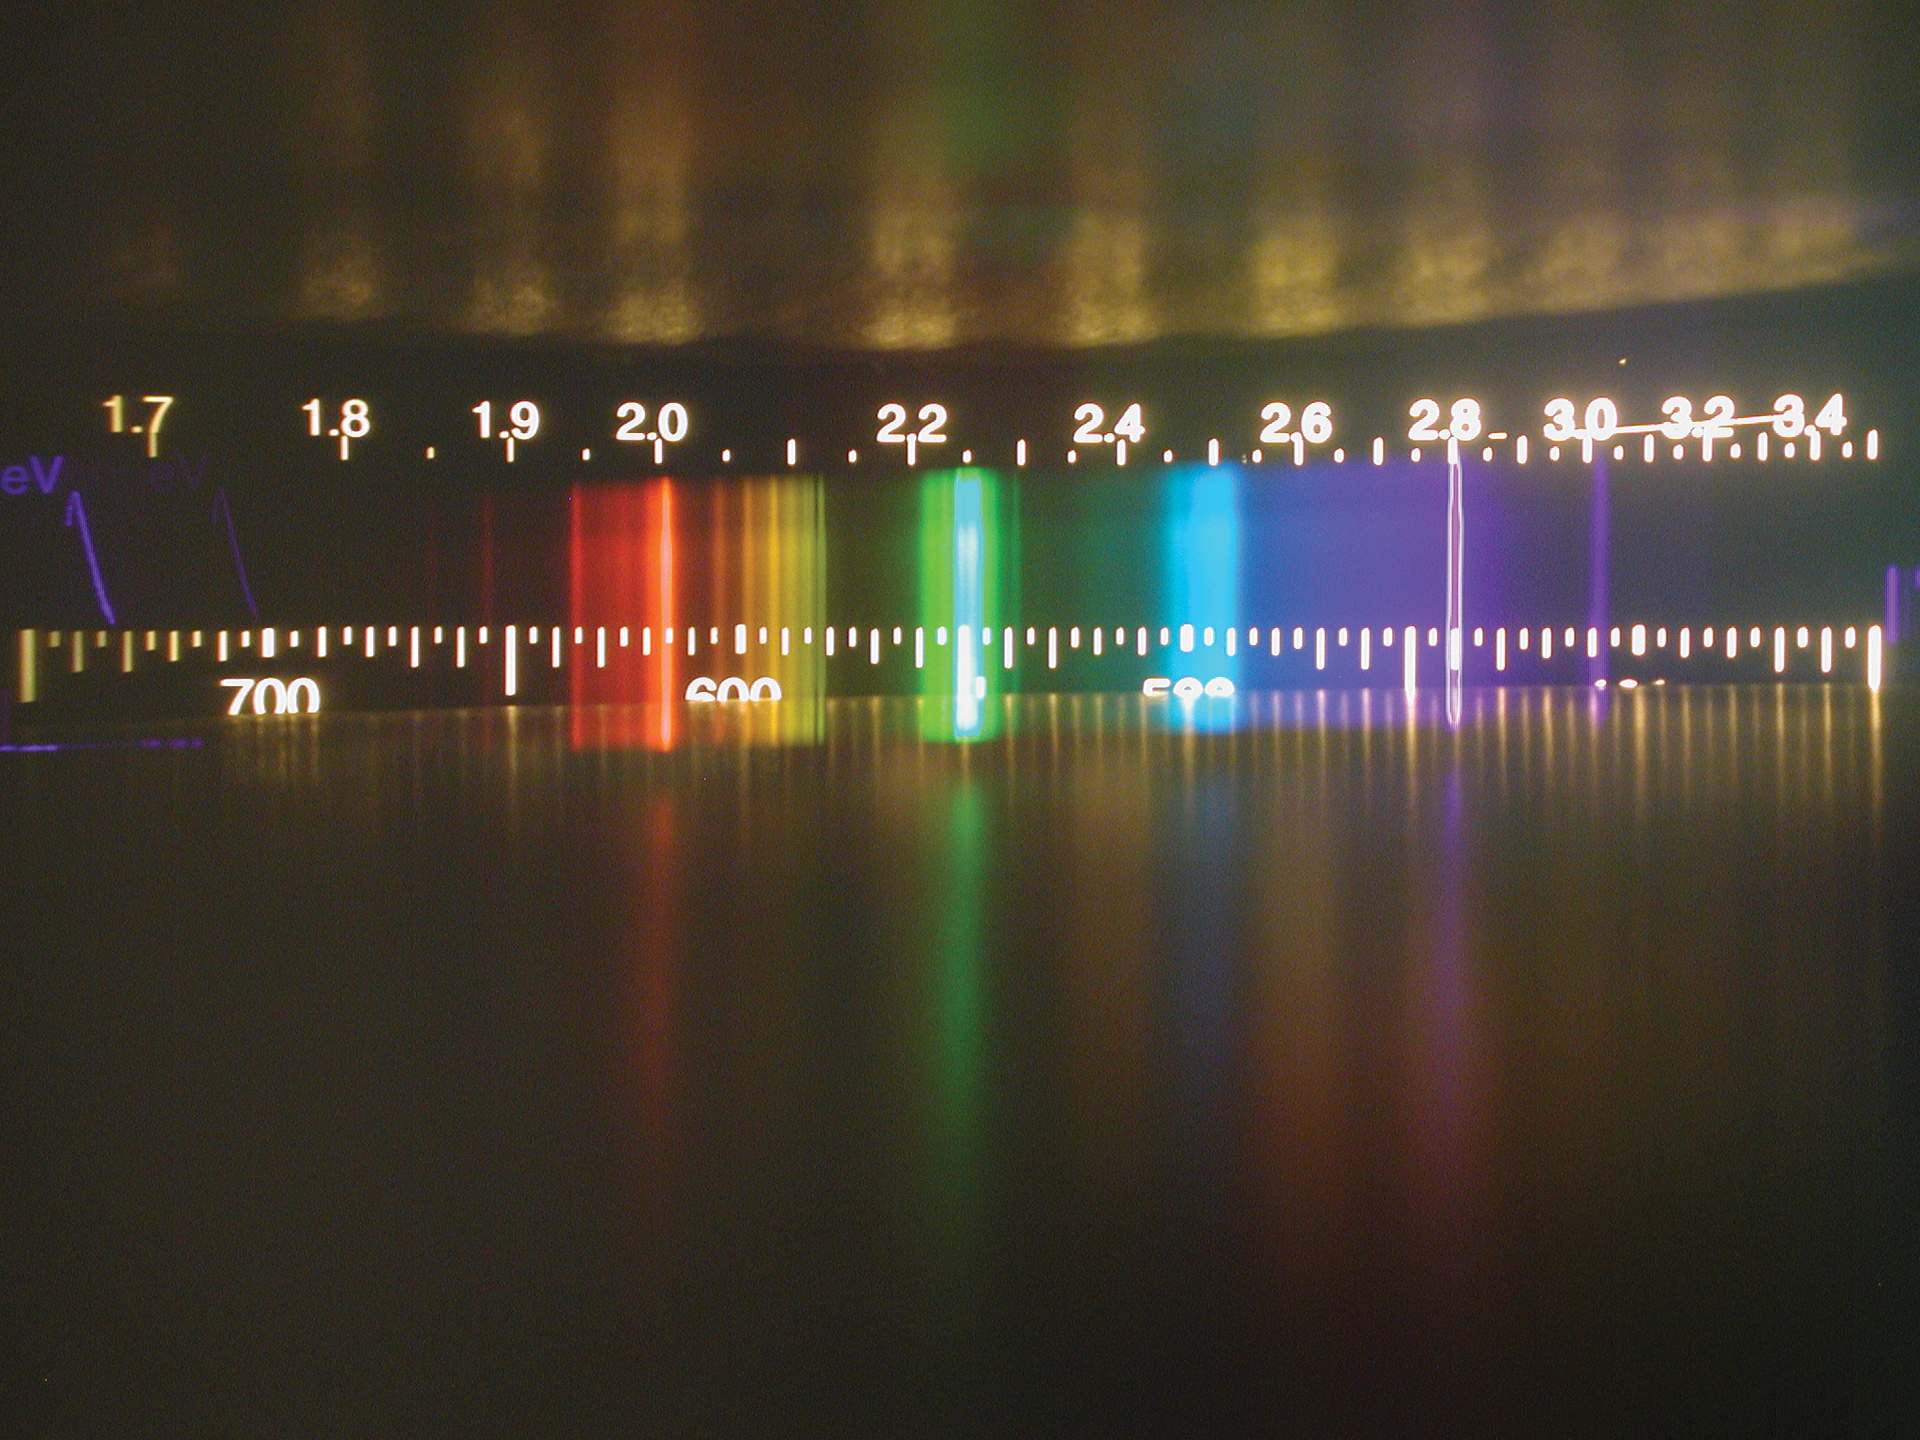

What are Emission Lines?

Inside a spectrometer, a beam of white light (typical incandescent light bulb, sunlight, etc.) is broken into its actual wavelengths, what we call colors. Radio waves, if we could see them like this, would glow way off the chart to the left. Infrared light would be glowing next to the red, between radio and white visible light.

Credit: B. Saxton (NRAO/AUI/NSF)